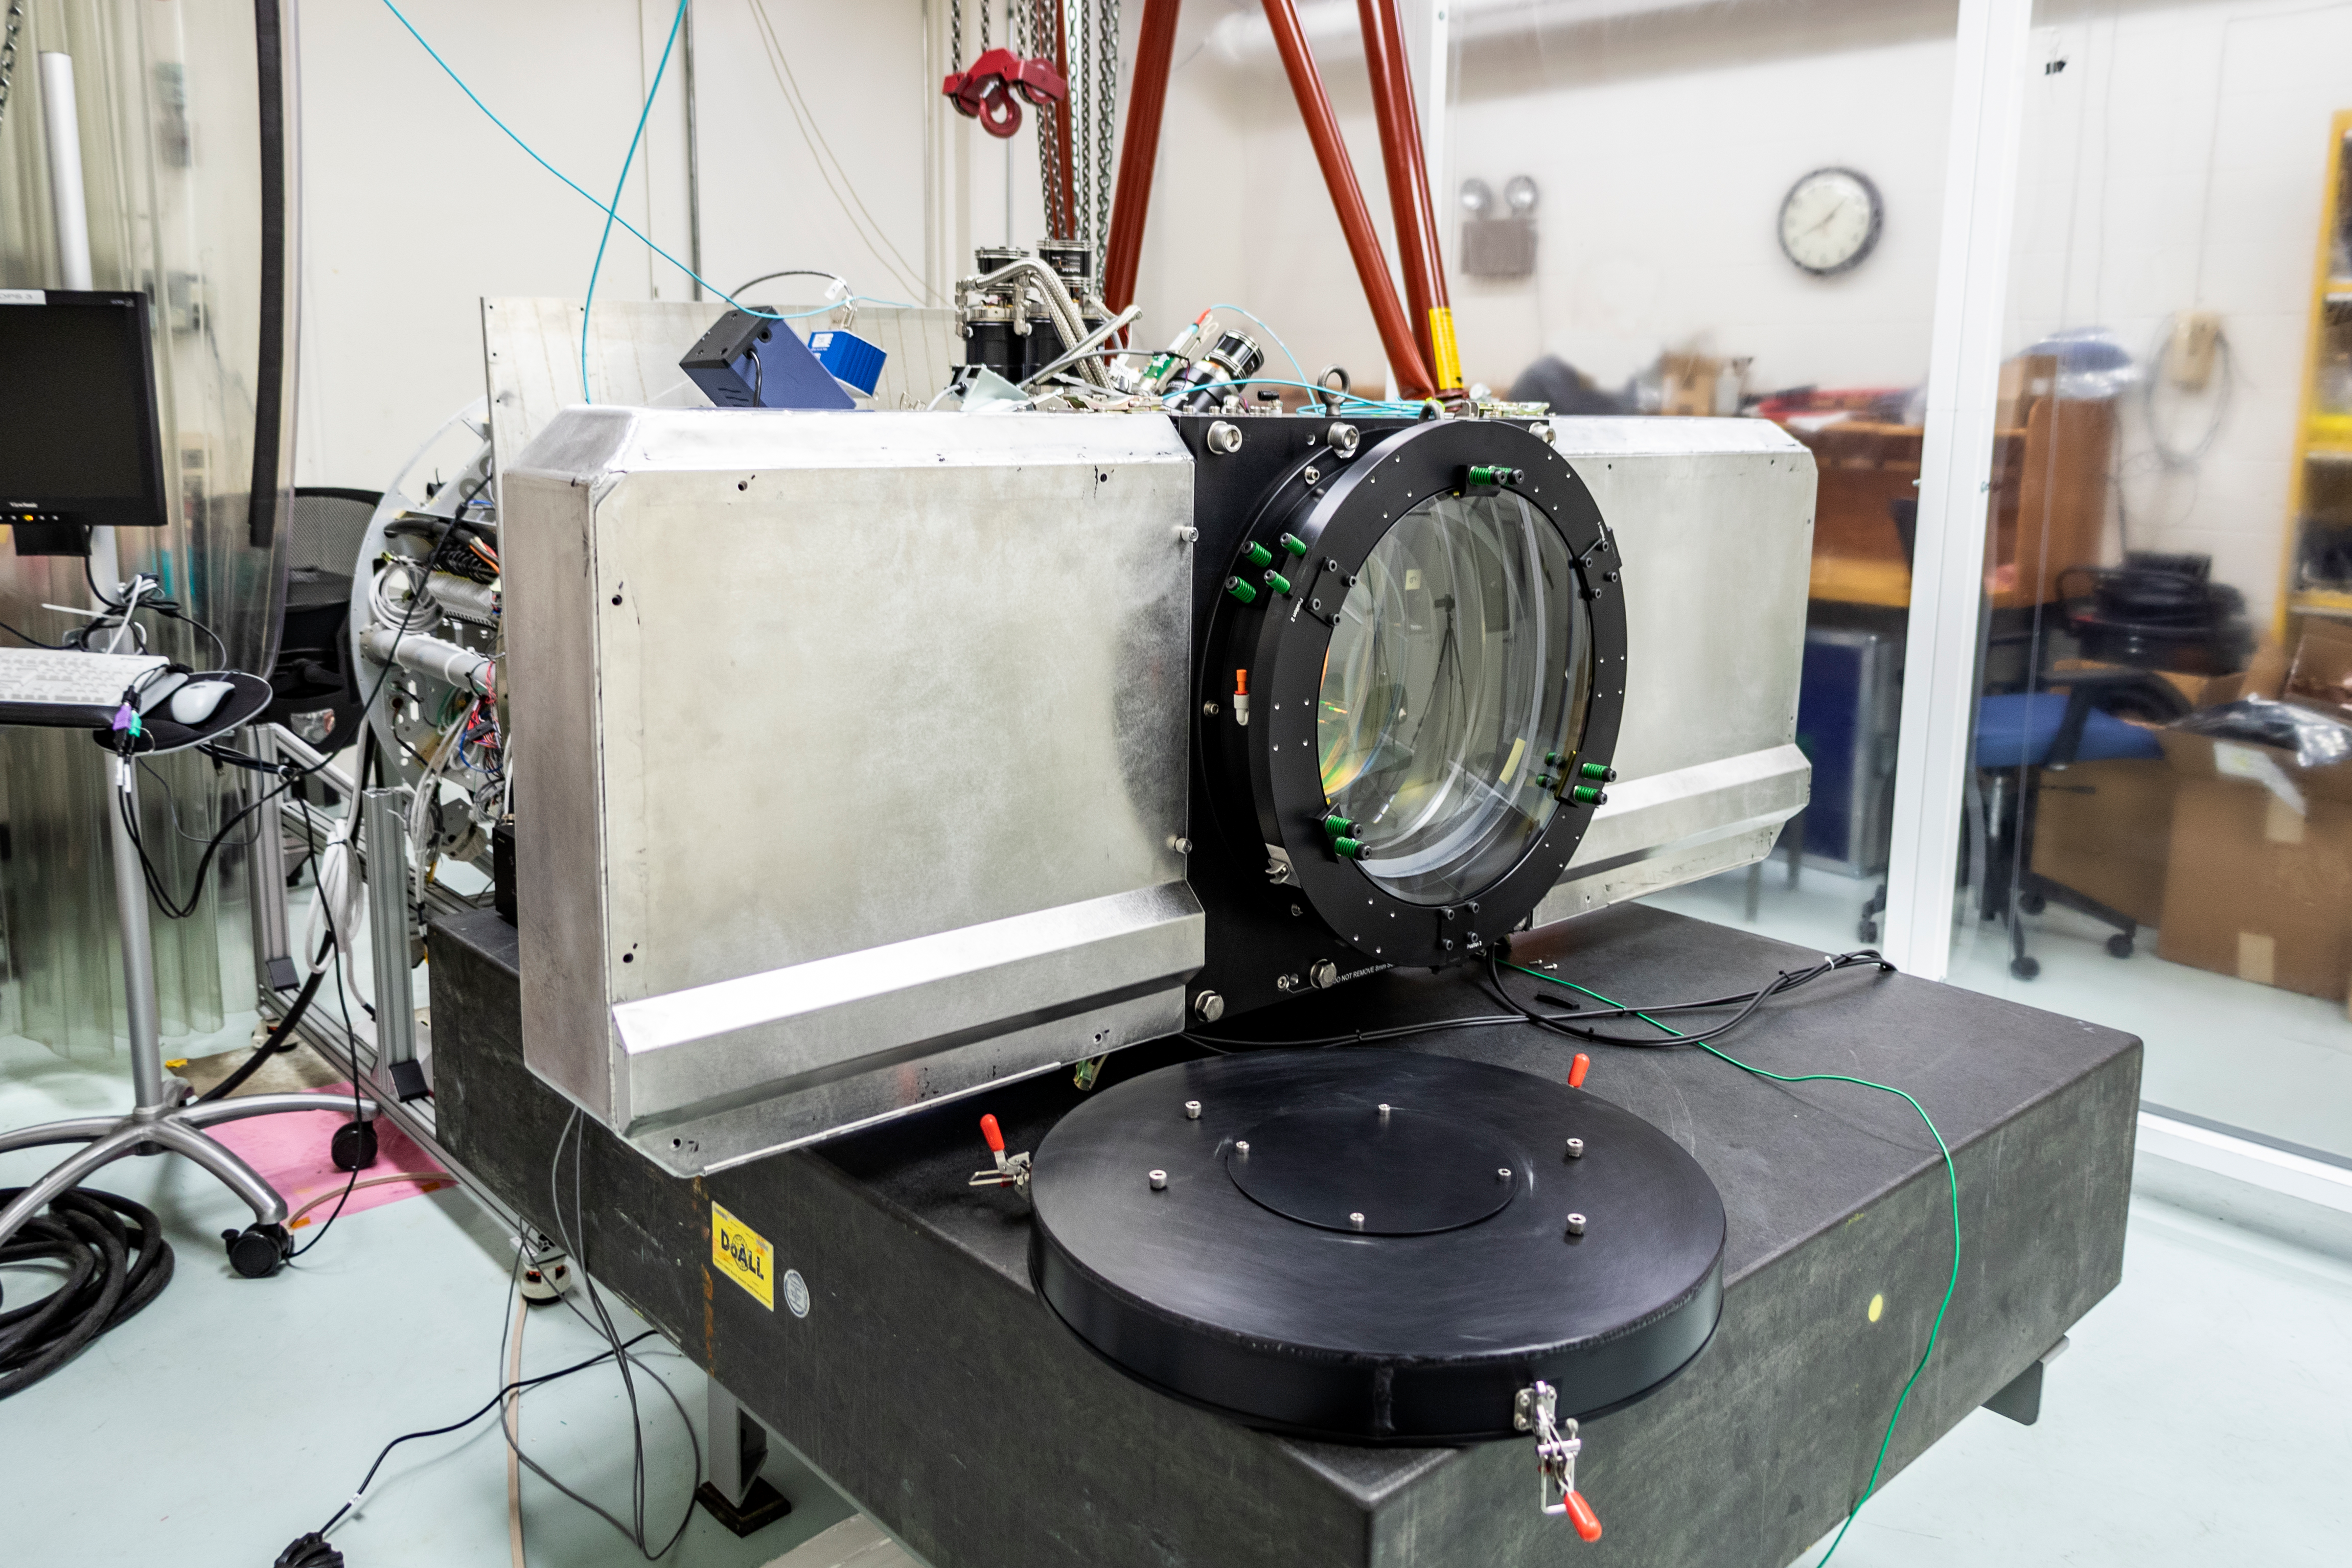

Rubin Obs Com Cam

This photo features the ComCam from the optics side. The wide vertical metal object is the filter exchanger, which holds 3 filters at once.

Credit: Rubin Observatory/NSF/AURA